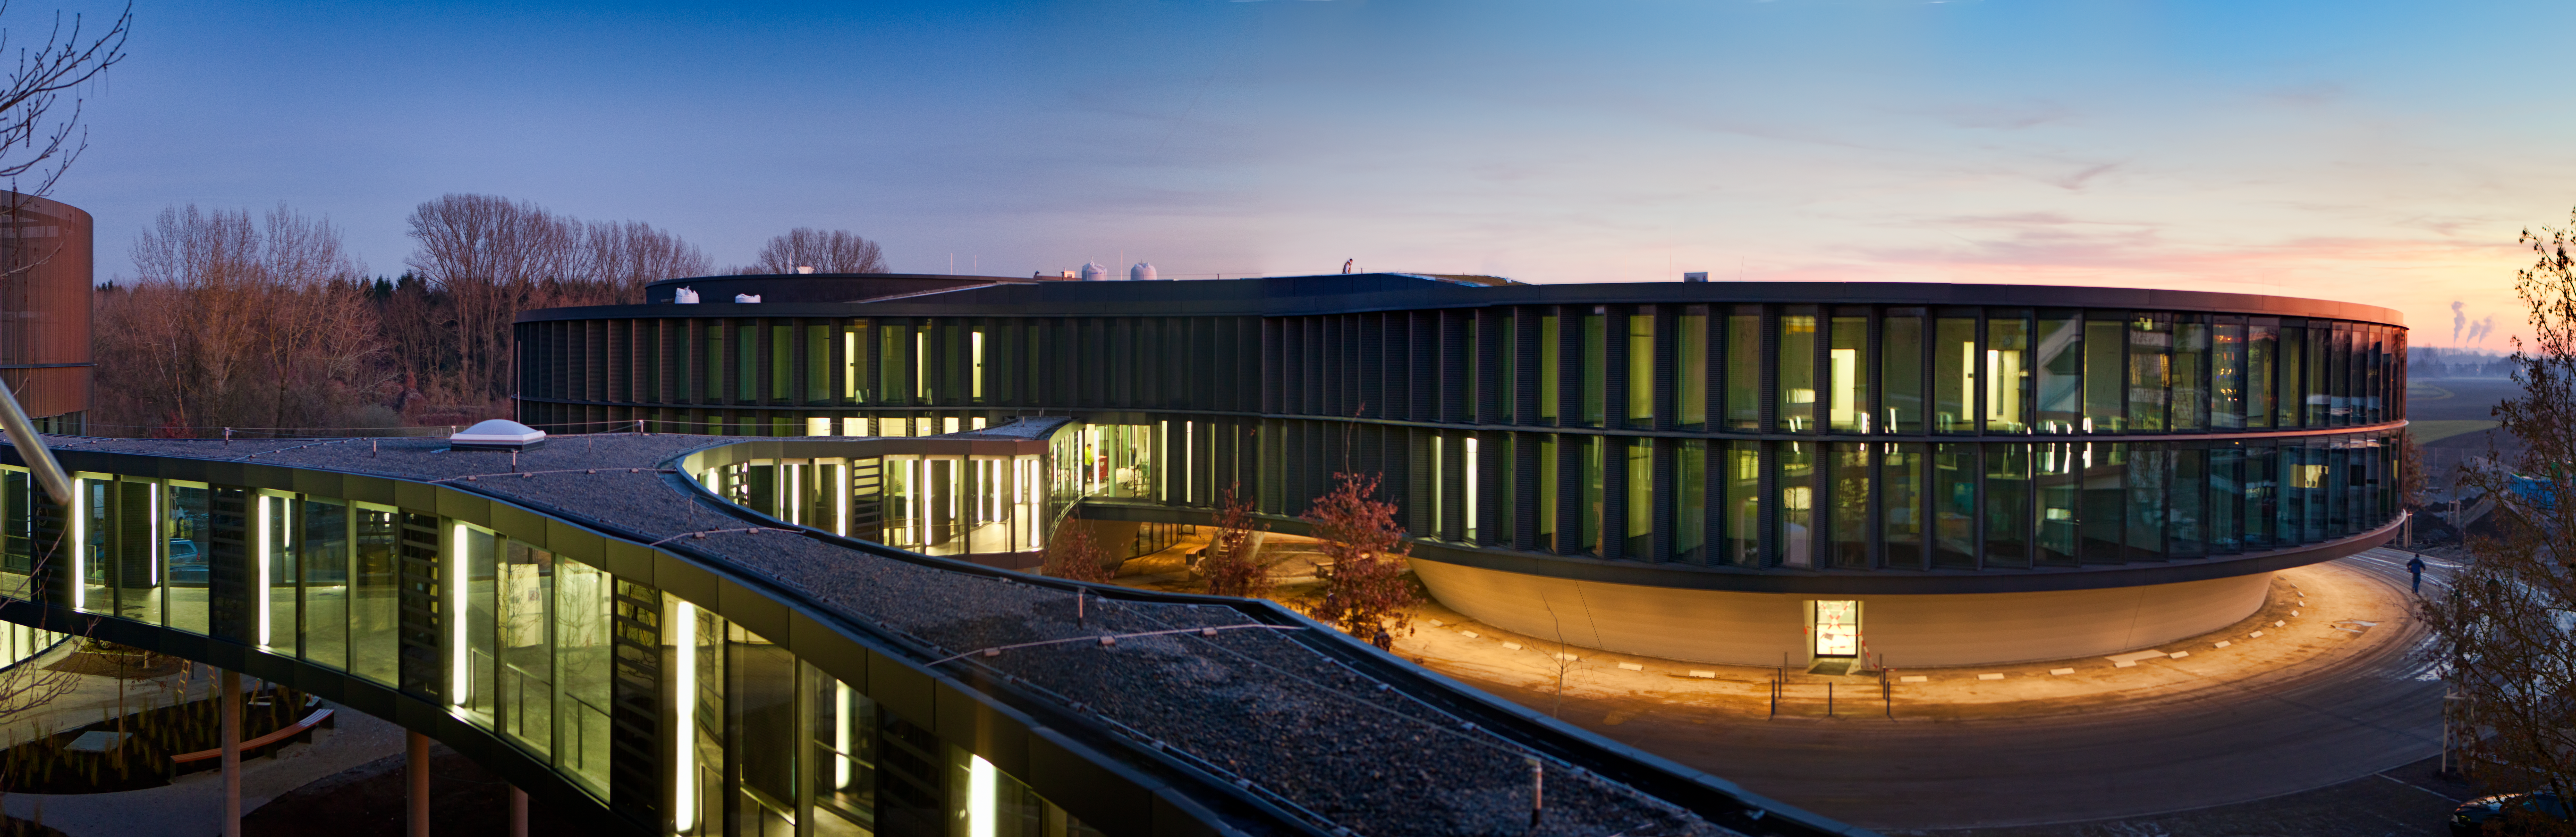

The ESO Headquarters Extension

ESO’s new office and conference building in Garching, together with the technical building, have a total area of 13 200 square metres, which more than doubles the total area of ESO Headquarters. The new buildings, which were inaugurated on 4 December 2013, will strengthen ESO’s presence on the Garching research campus, allowing the organisation to further expand its economic and scientific contribution to the region.

The new extension appears in the centre of the picture, which was taken from the current building. Part of the new technical building is seen to the left and the bridge connecting them in the foreground.

Credit: ESO